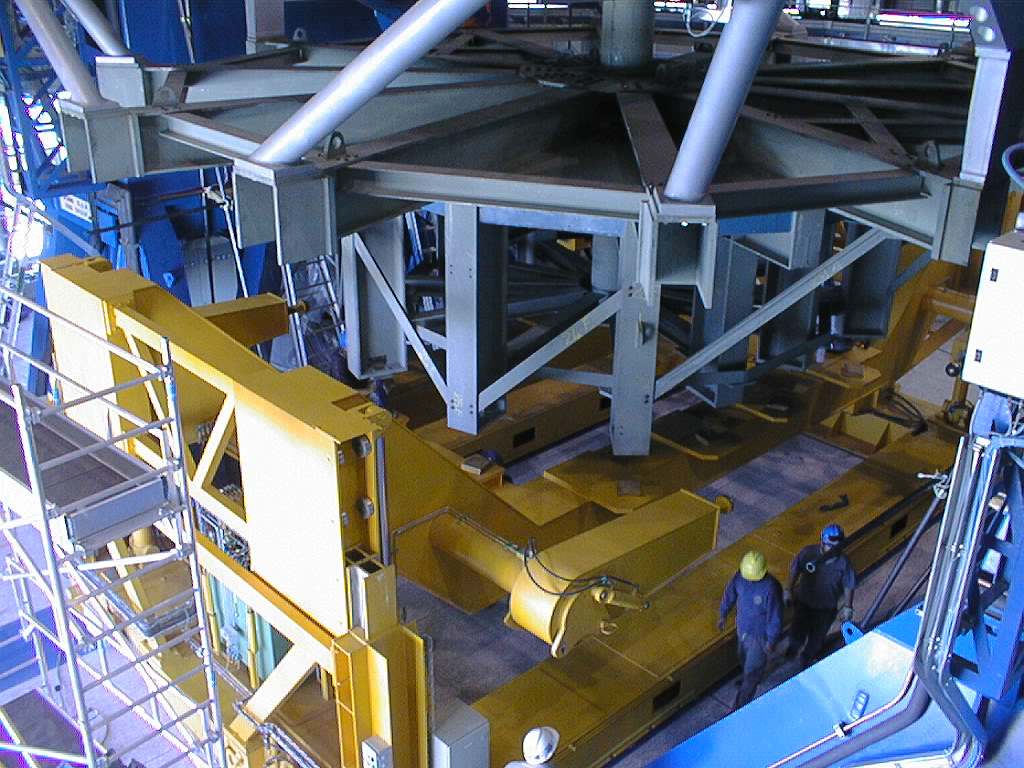

Installation of M1 cell with dummy mirror on VLT UT2

The dummy M1 Mirror Cell of steel and concrete is still attached to the lower structure of UT2. (Photo obtained on December 11, 1998).

Credit: ESO